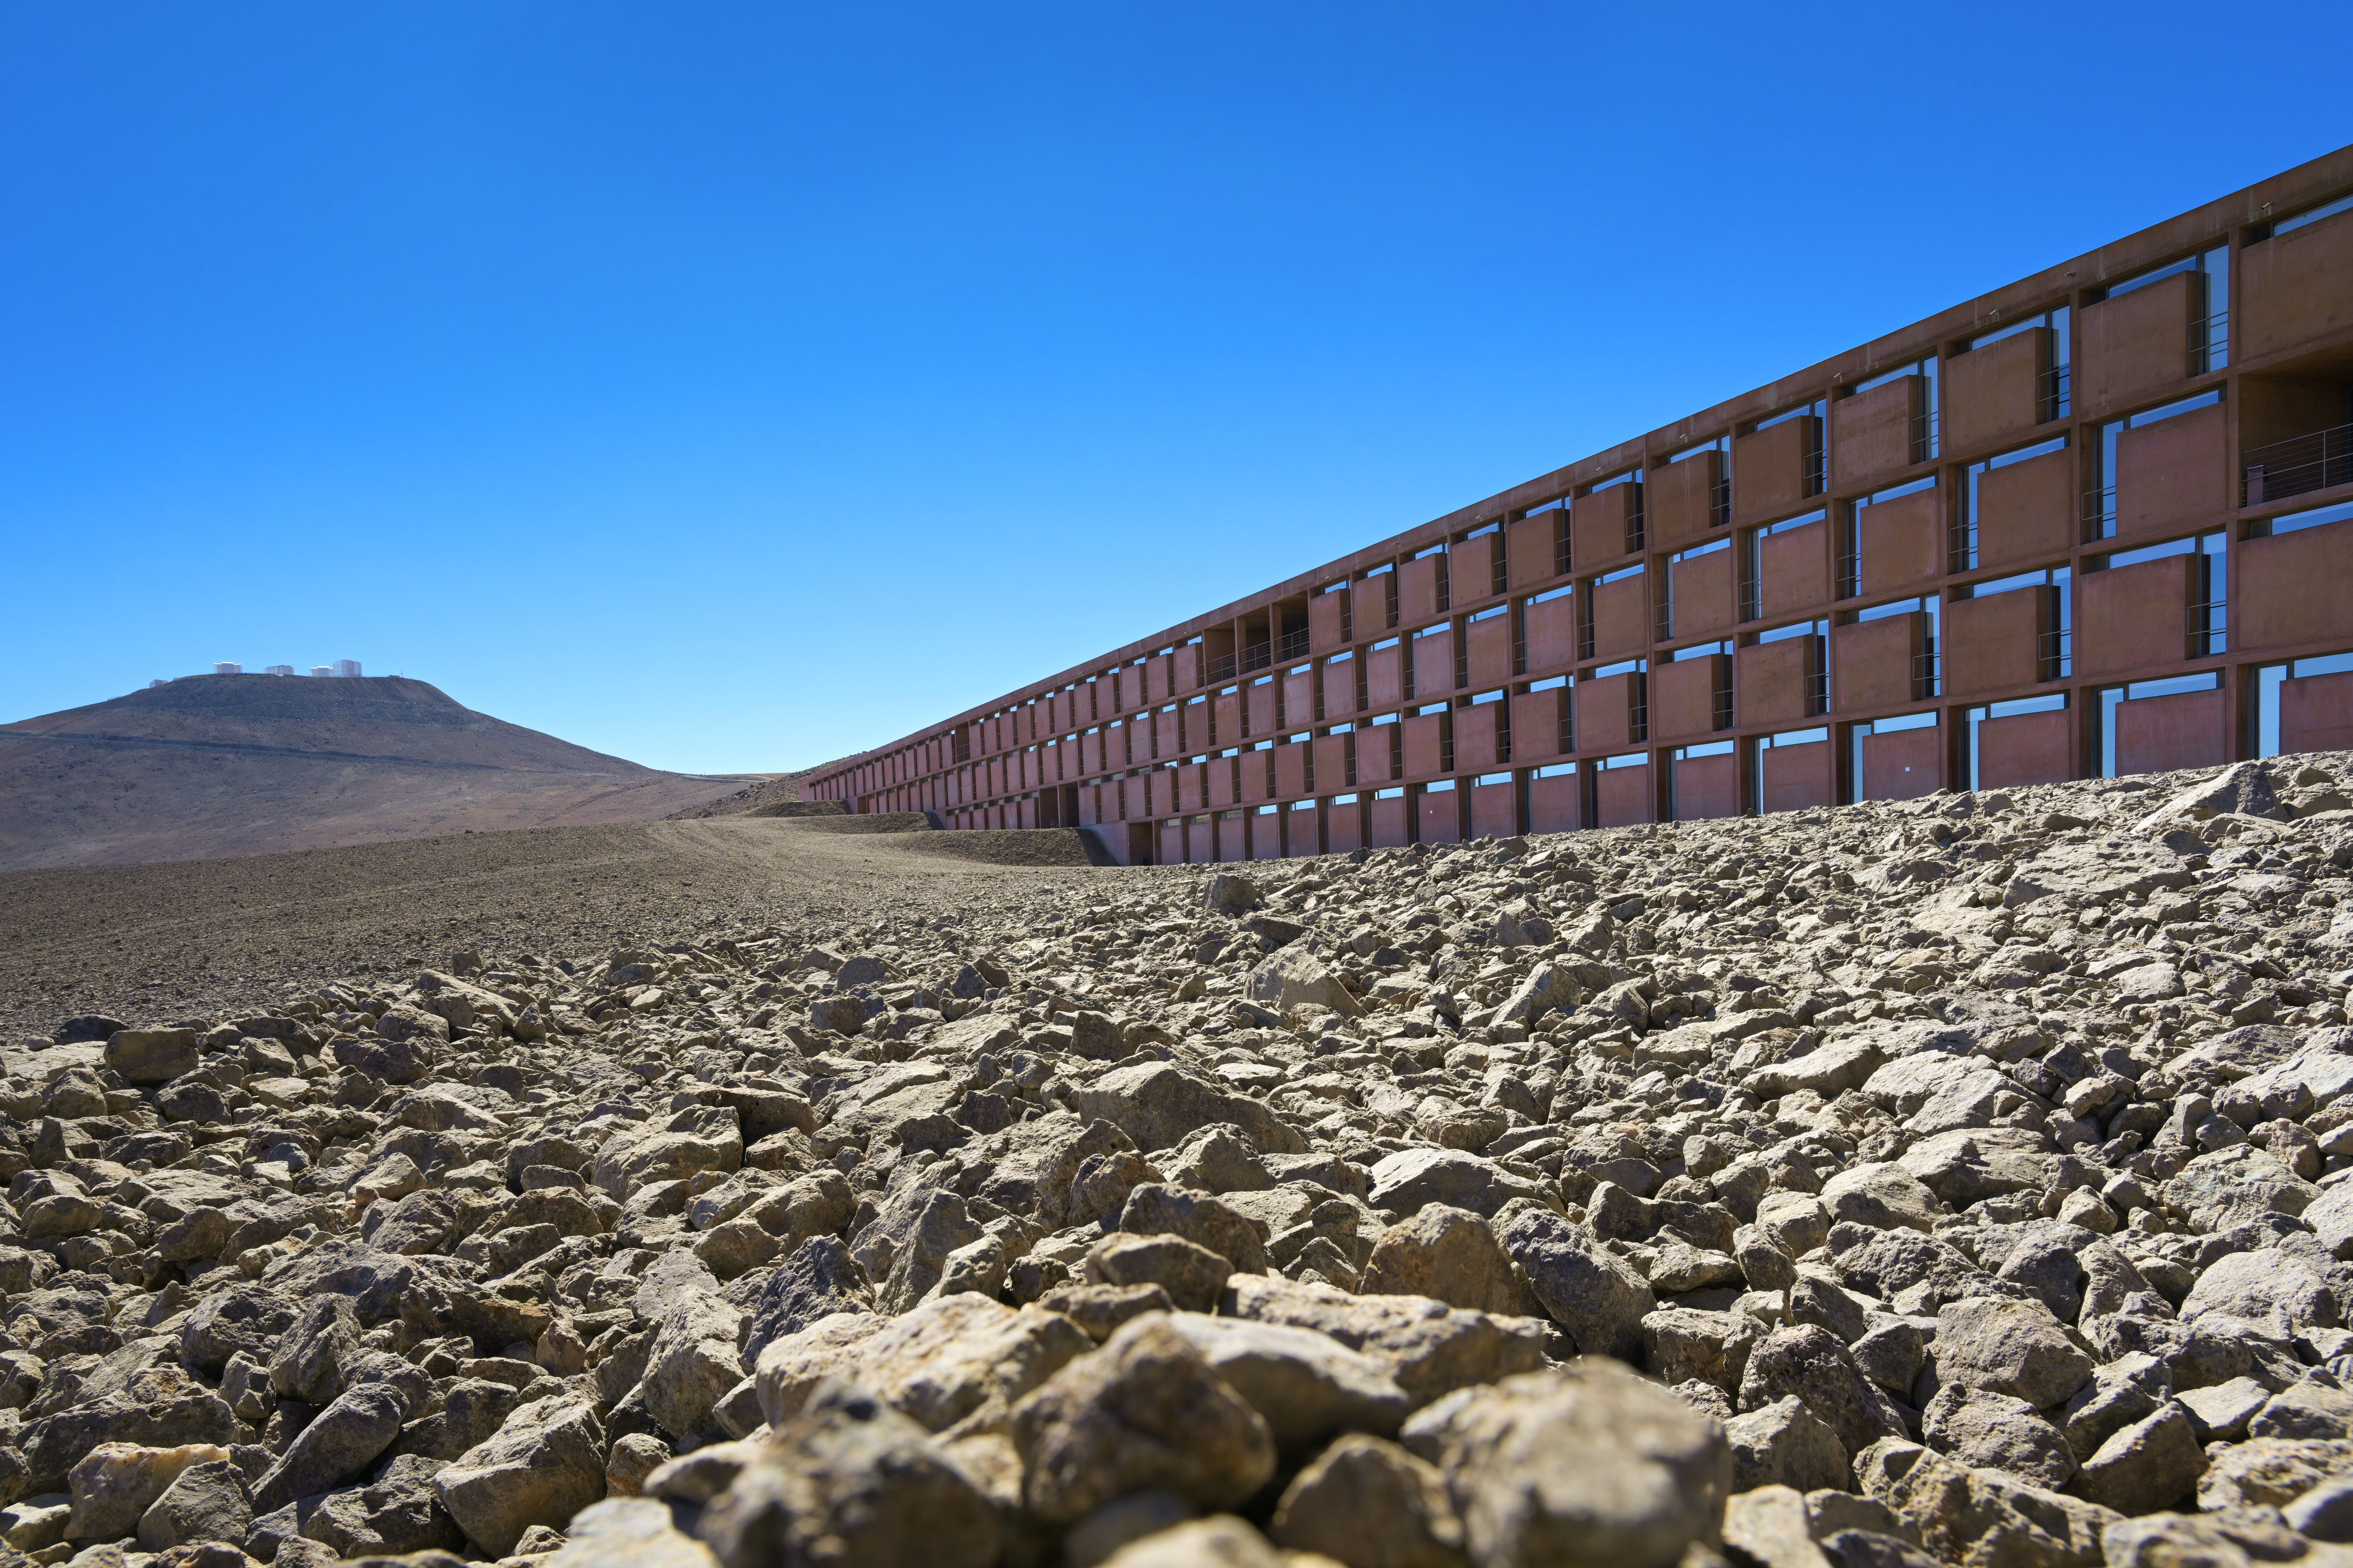

The Paranal Residencia

Blending into the dry, dessert landscape, the Residencia acts as a "home from home" for staff at ESO's Paranal Observatory

Credit: ESO/A. Ghizzi Panizza (www.albertoghizzipanizza.com)